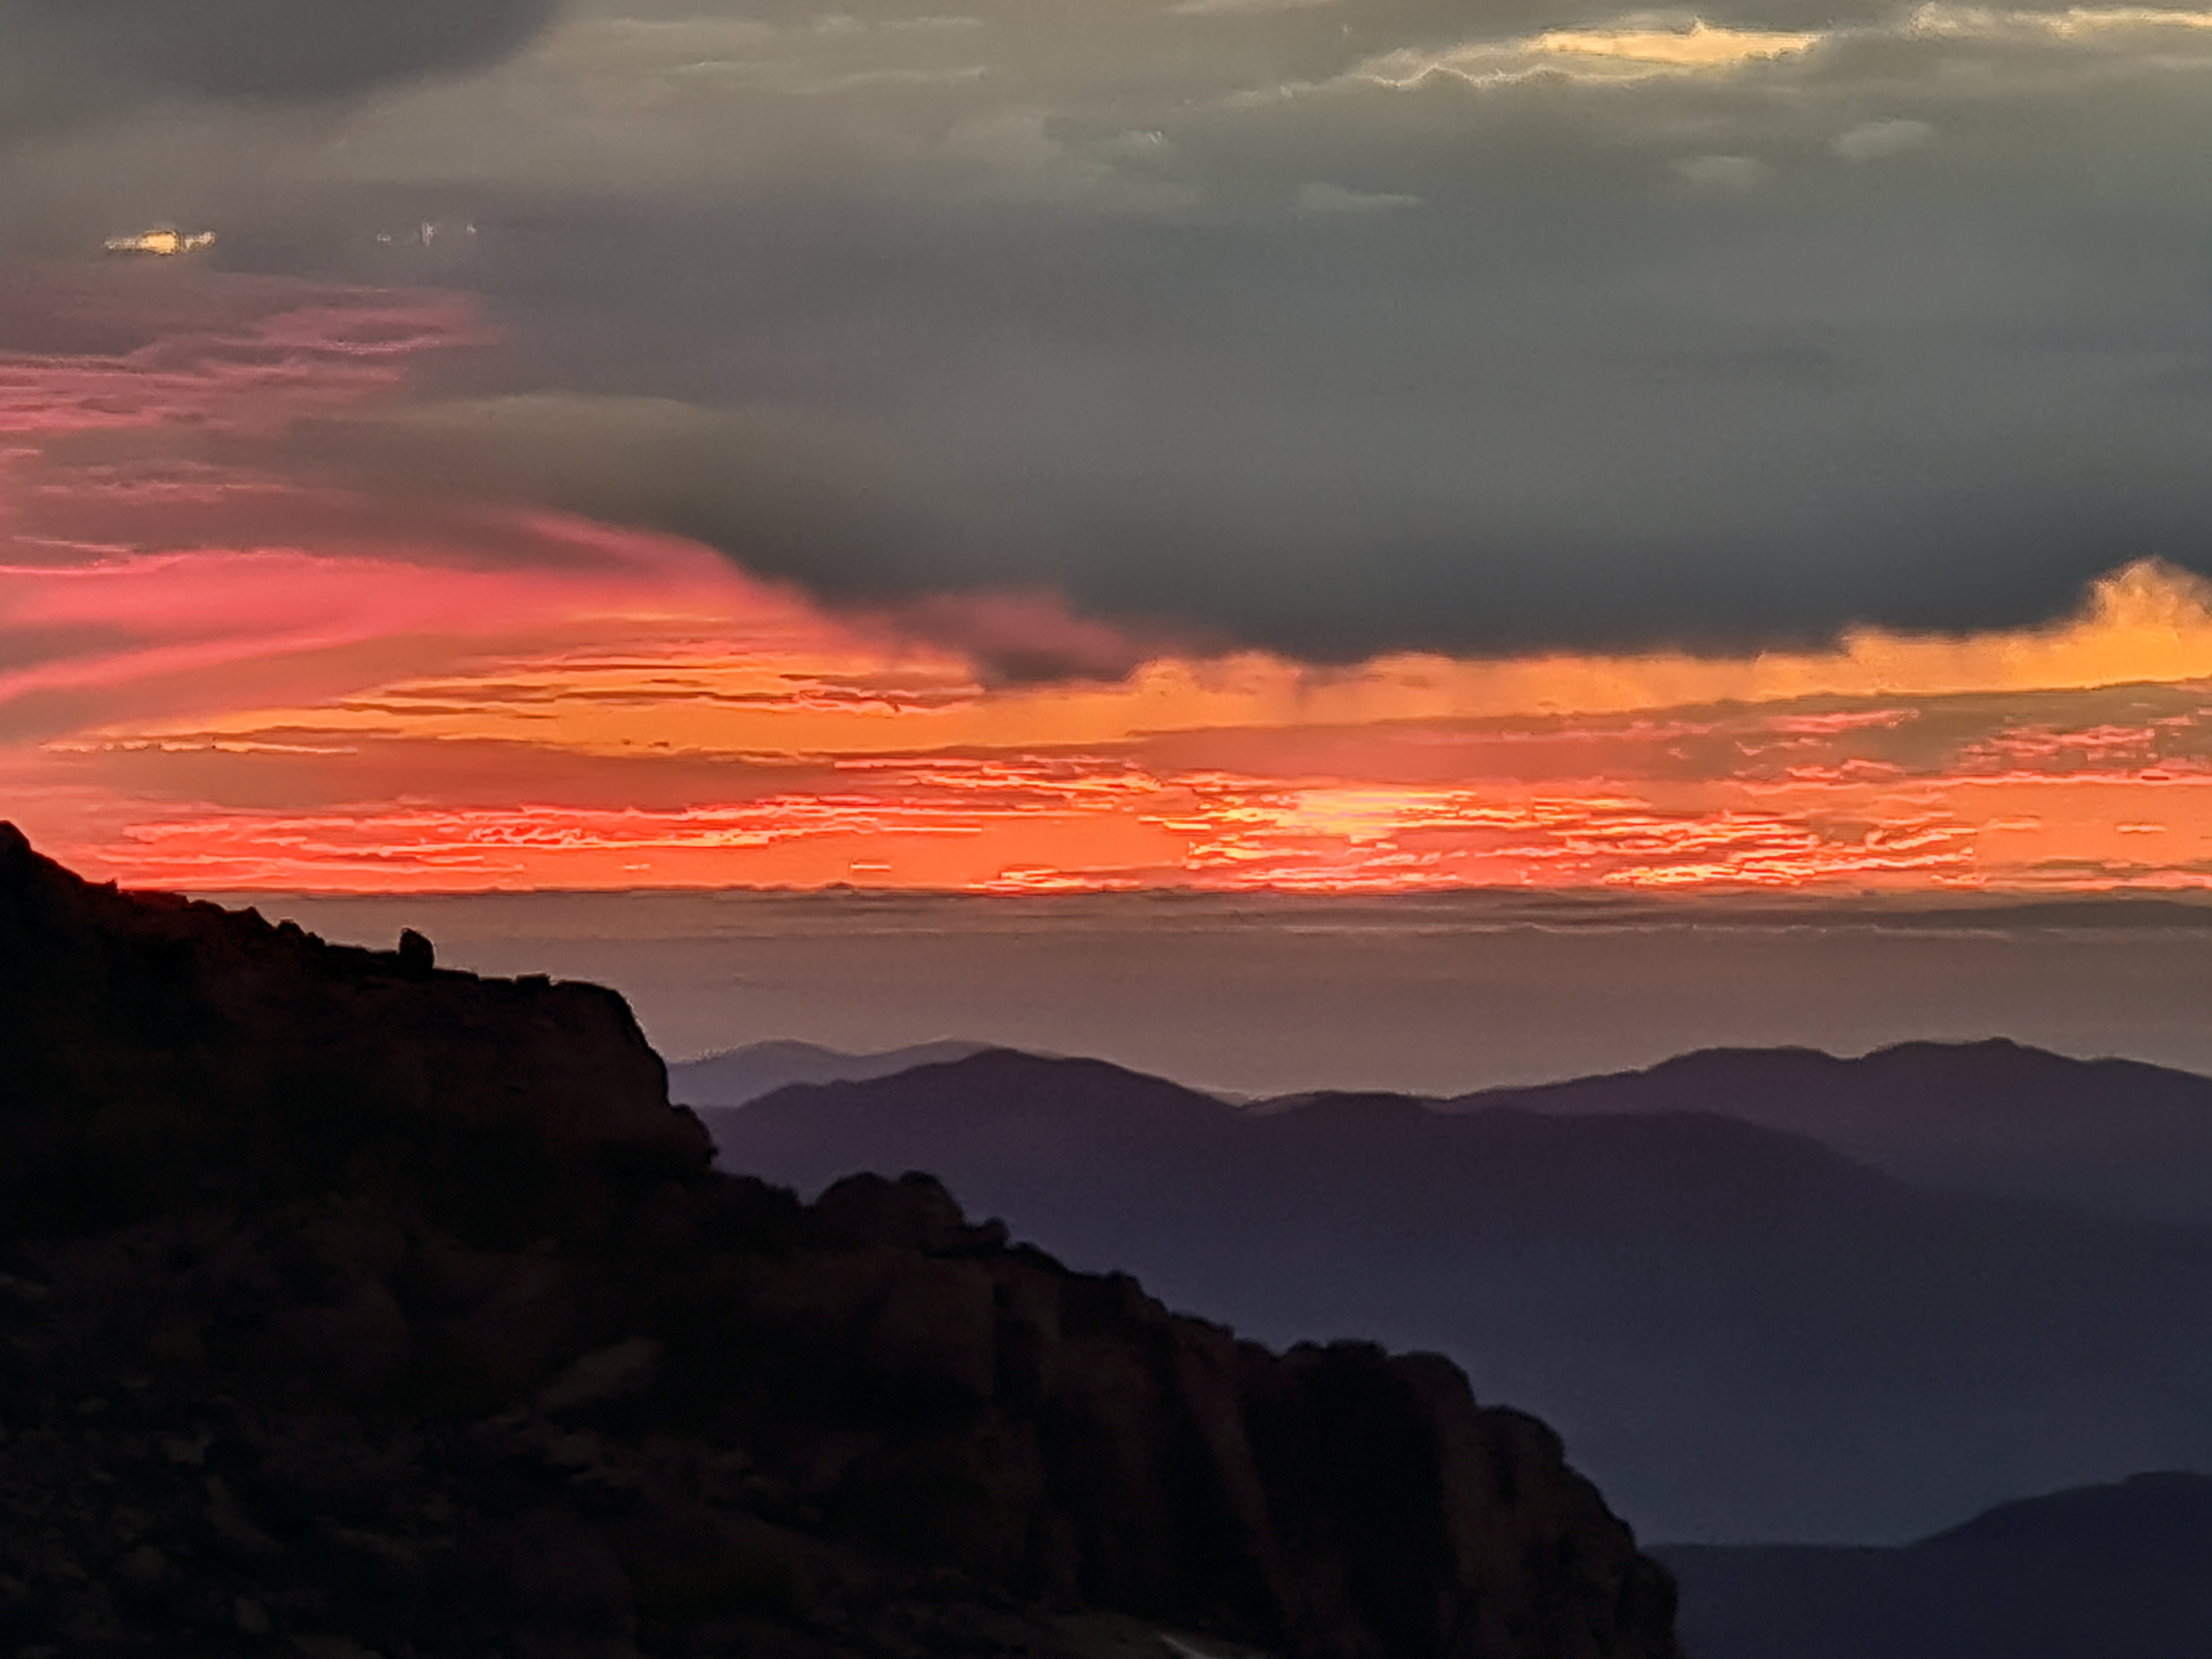

Sunset over Rubin Observatory

Credit: Vera C. Rubin Observatory/NOIRLab/AURA/NSF